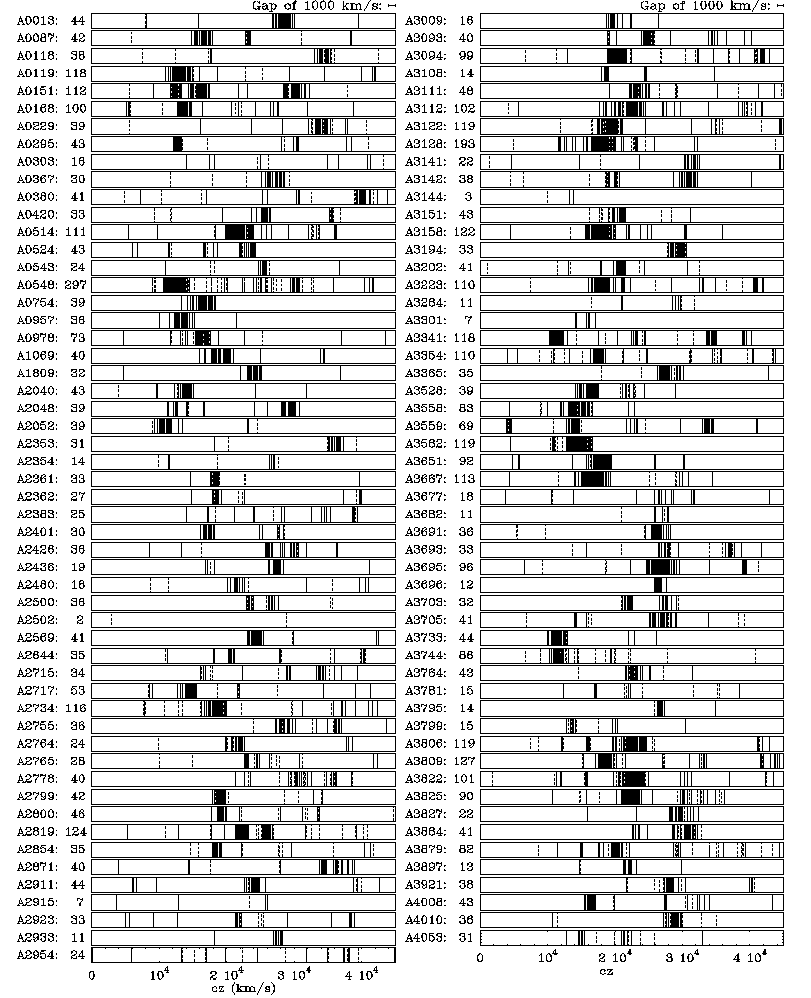

Velocities of 5634 southern galaxies

This diagramme gives an overview of the velocities of 5634 individual galaxies which were measured during the ESO Nearby Abell Cluster Survey (ENACS) in the directions of 107 rich and nearby Abell clusters. Each bar plot refers to an individual cluster, the designation of which is shown to the left, together with the total number of galaxy redshifts measured for the cluster.

Each vertical line represents one galaxy, and the position in the bar indicates the measured value of its velocity according to the scale at the bottom. Galaxies that show emission lines in their spectrum are indicated by dashed vertical lines; the others are fully drawn.

Rich Abell clusters appear as clumps of galaxies in which the individual velocities only differ as a result of the internal motions in the cluster, so that the galaxies are very close in the bar plots. Such highly clumped distributions are observed for the majority of the clusters studied here. This means that about that 90 percent of the rich nearby Abell clusters are real physical entities.

About three-quarters of the galaxies observed during ENACS reside in the dominant clump (the cluster); about half of the remaining one-quarter are found in small groups, and the last are in the space in between. The galaxies with emission lines in their spectra (the spiral galaxies) have a preference to be located in small groups or at the periphery of the rich clusters.

Since their average velocity is proportional to their distance, the distribution of the average velocities of the clumps in this diagramme also gives information about the spatial distribution of the clusters in the Universe.

Credit: ESO